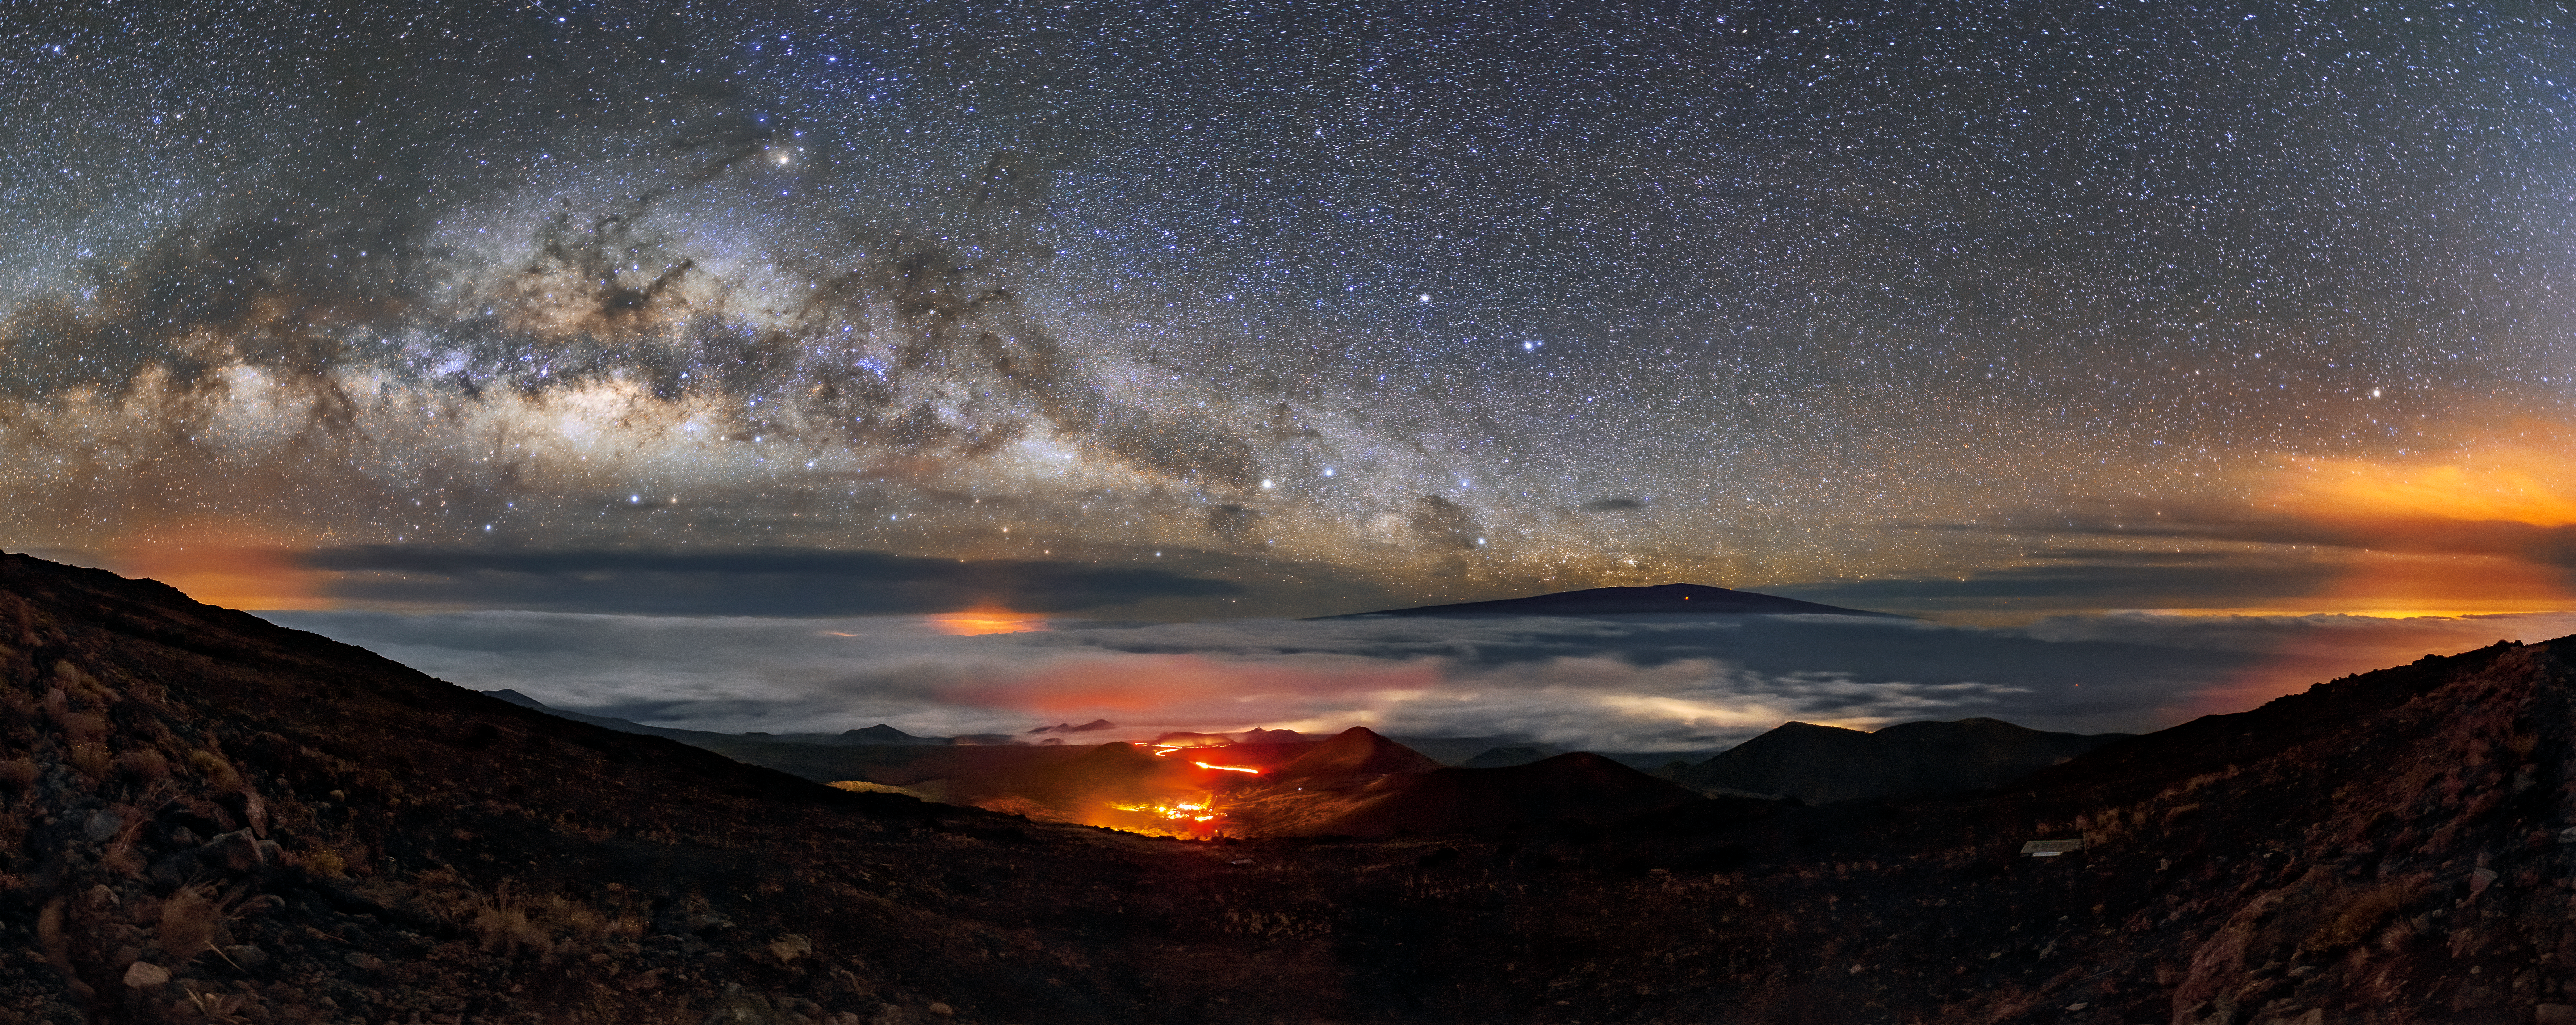

Gemini North’s Volatile Neighbor

The starry band of the Milky Way hangs overhead in this panorama taken from Maunakea, the home of Gemini North, one half of the International Gemini Observatory, supported in part by the U.S. National Science Foundation and operated by NSF NOIRLab. Down on the mountain at the center of the image, a snaking band of light marks the location of an access road. In the distance, the large cities on the Island of Hawai‘i light up spots under the clouds while the active volcano Mauna Loa rises above them.

Just like Mauna Loa, Maunakea is a shield volcano — though thankfully a dormant one. However, the volcanic past of Maunakea continues to be an asset to astronomers. The mountain’s smoothly sloping sides and high elevation are two of the factors that contribute to the exceptional observing conditions at the summit.

Credit: International Gemini Observatory/NOIRLab/NSF/AURA/J. Chu